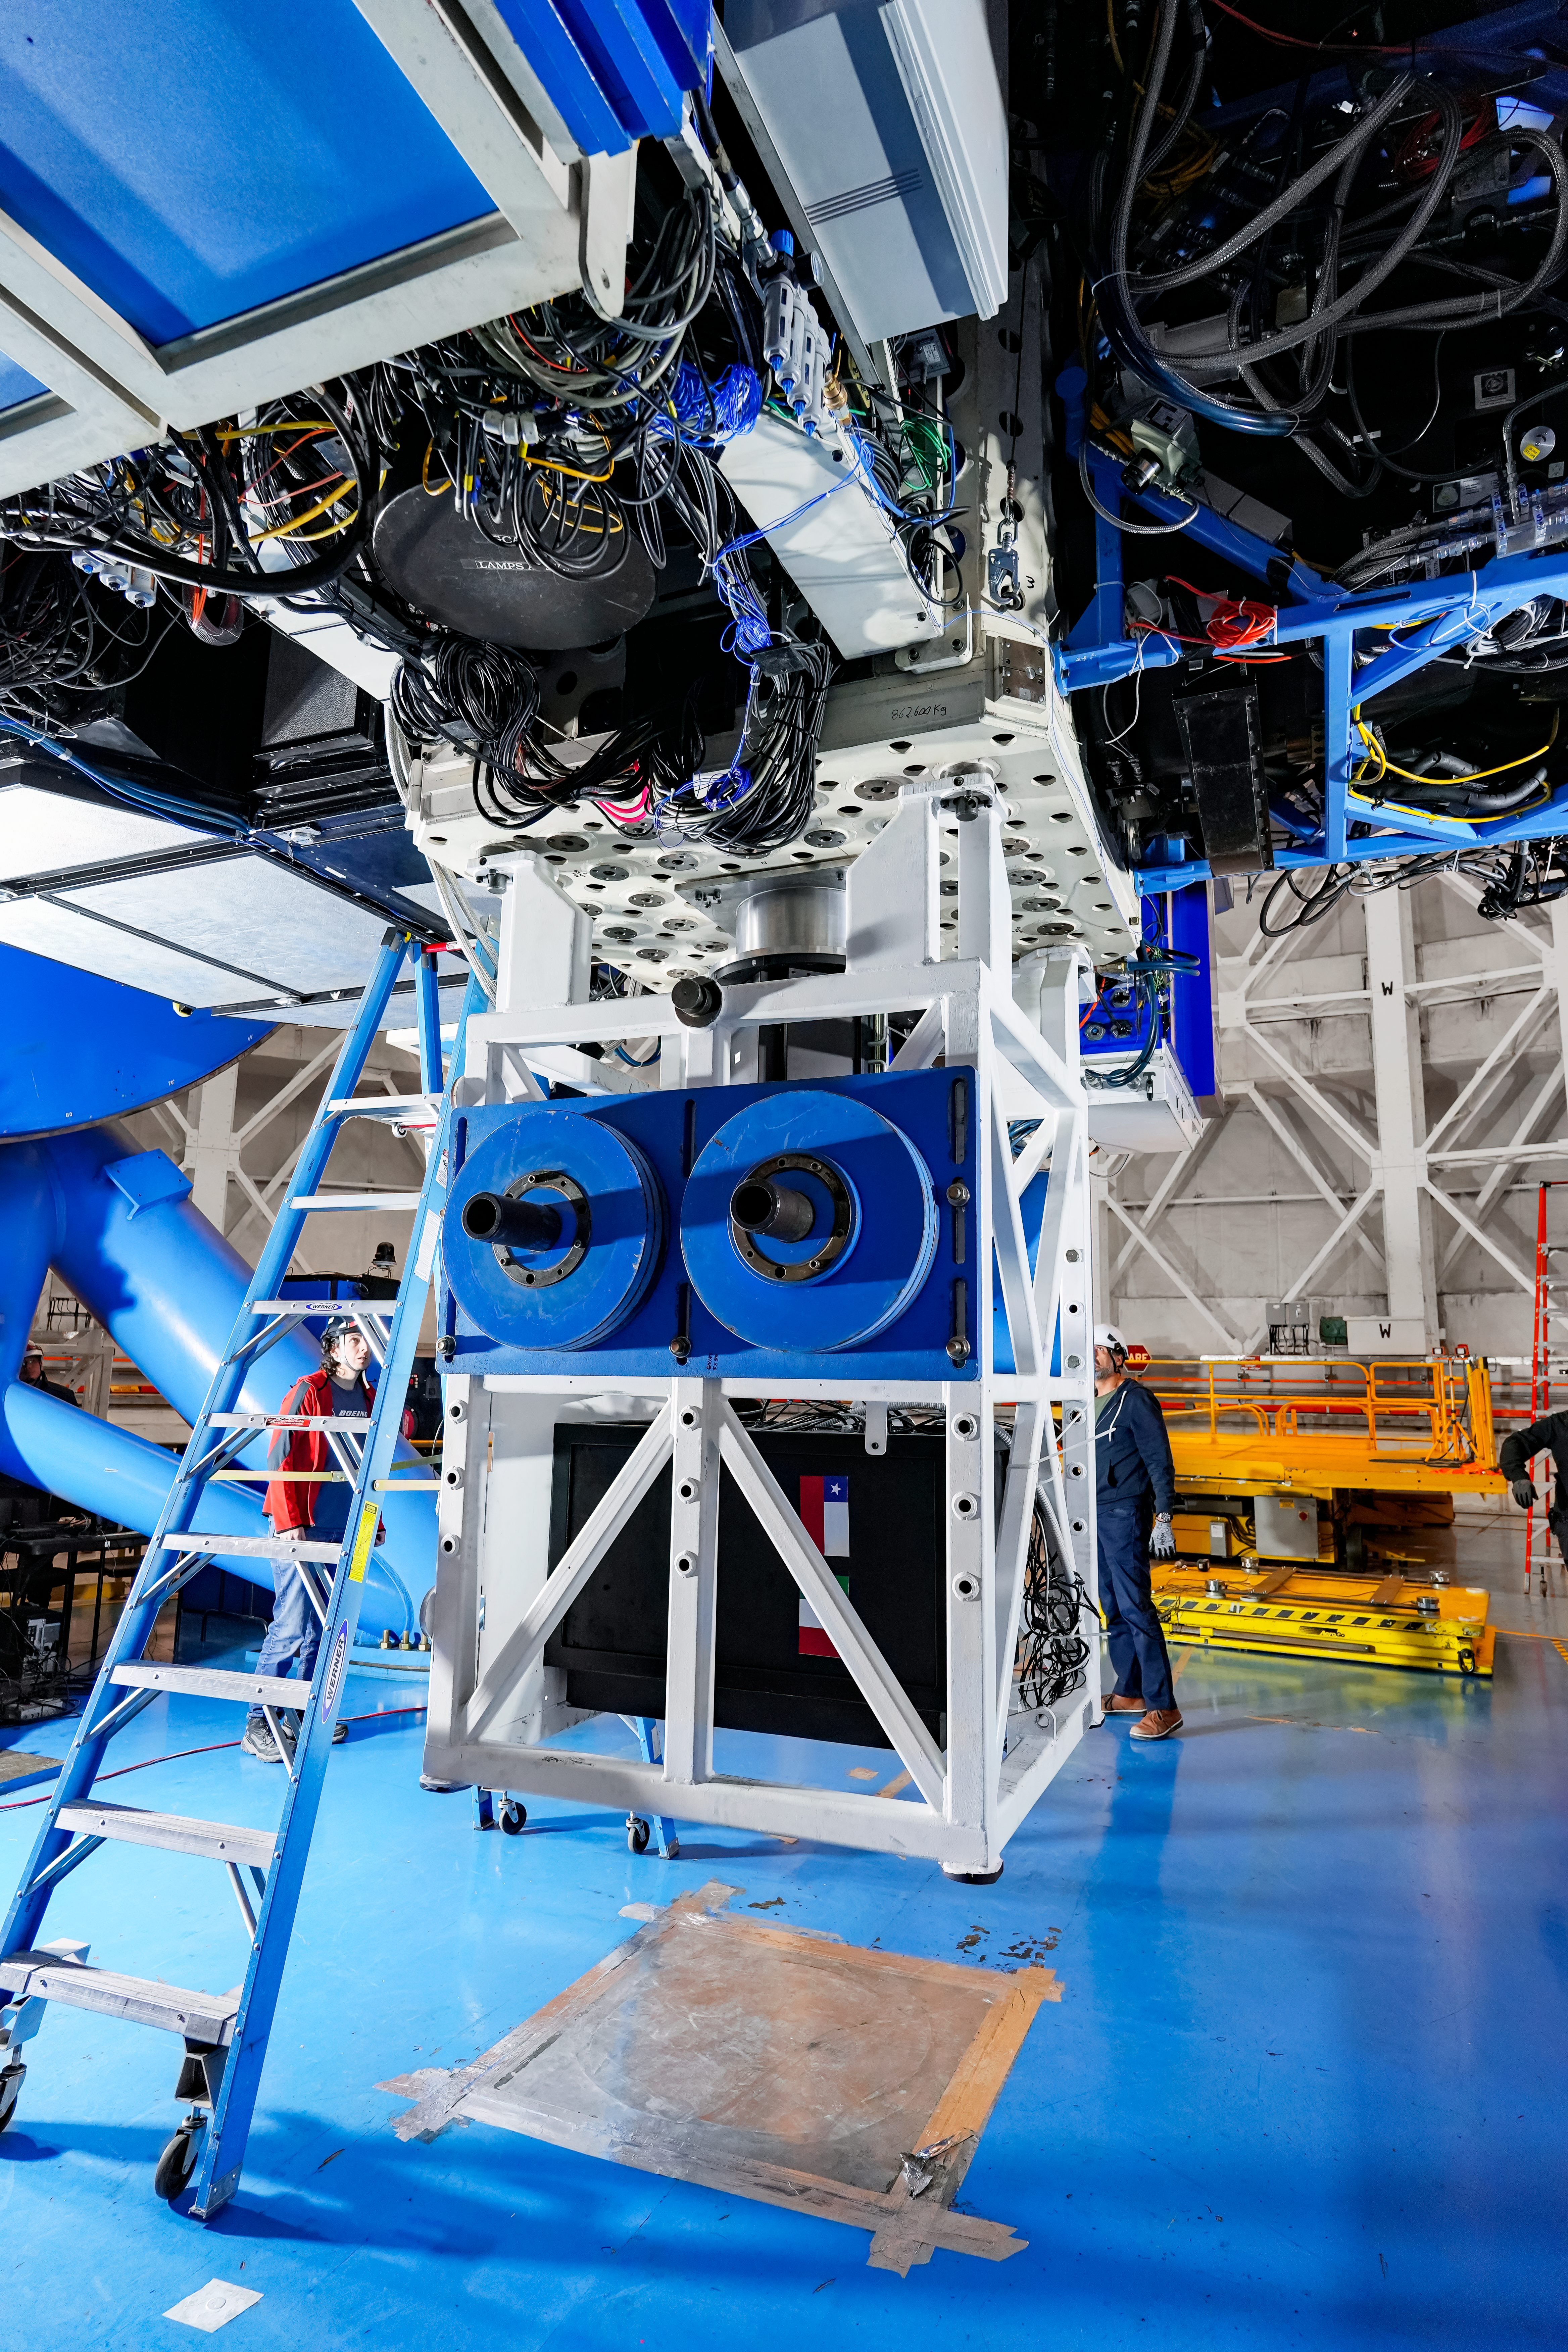

IQUEYE Installed on Gemini South

IQUEYE was delivered to and successfully installed on the Gemini South telescope in early February 2025.

Credit: International Gemini Observatory/NOIRLab/NSF/AURA/T. Cassanelli